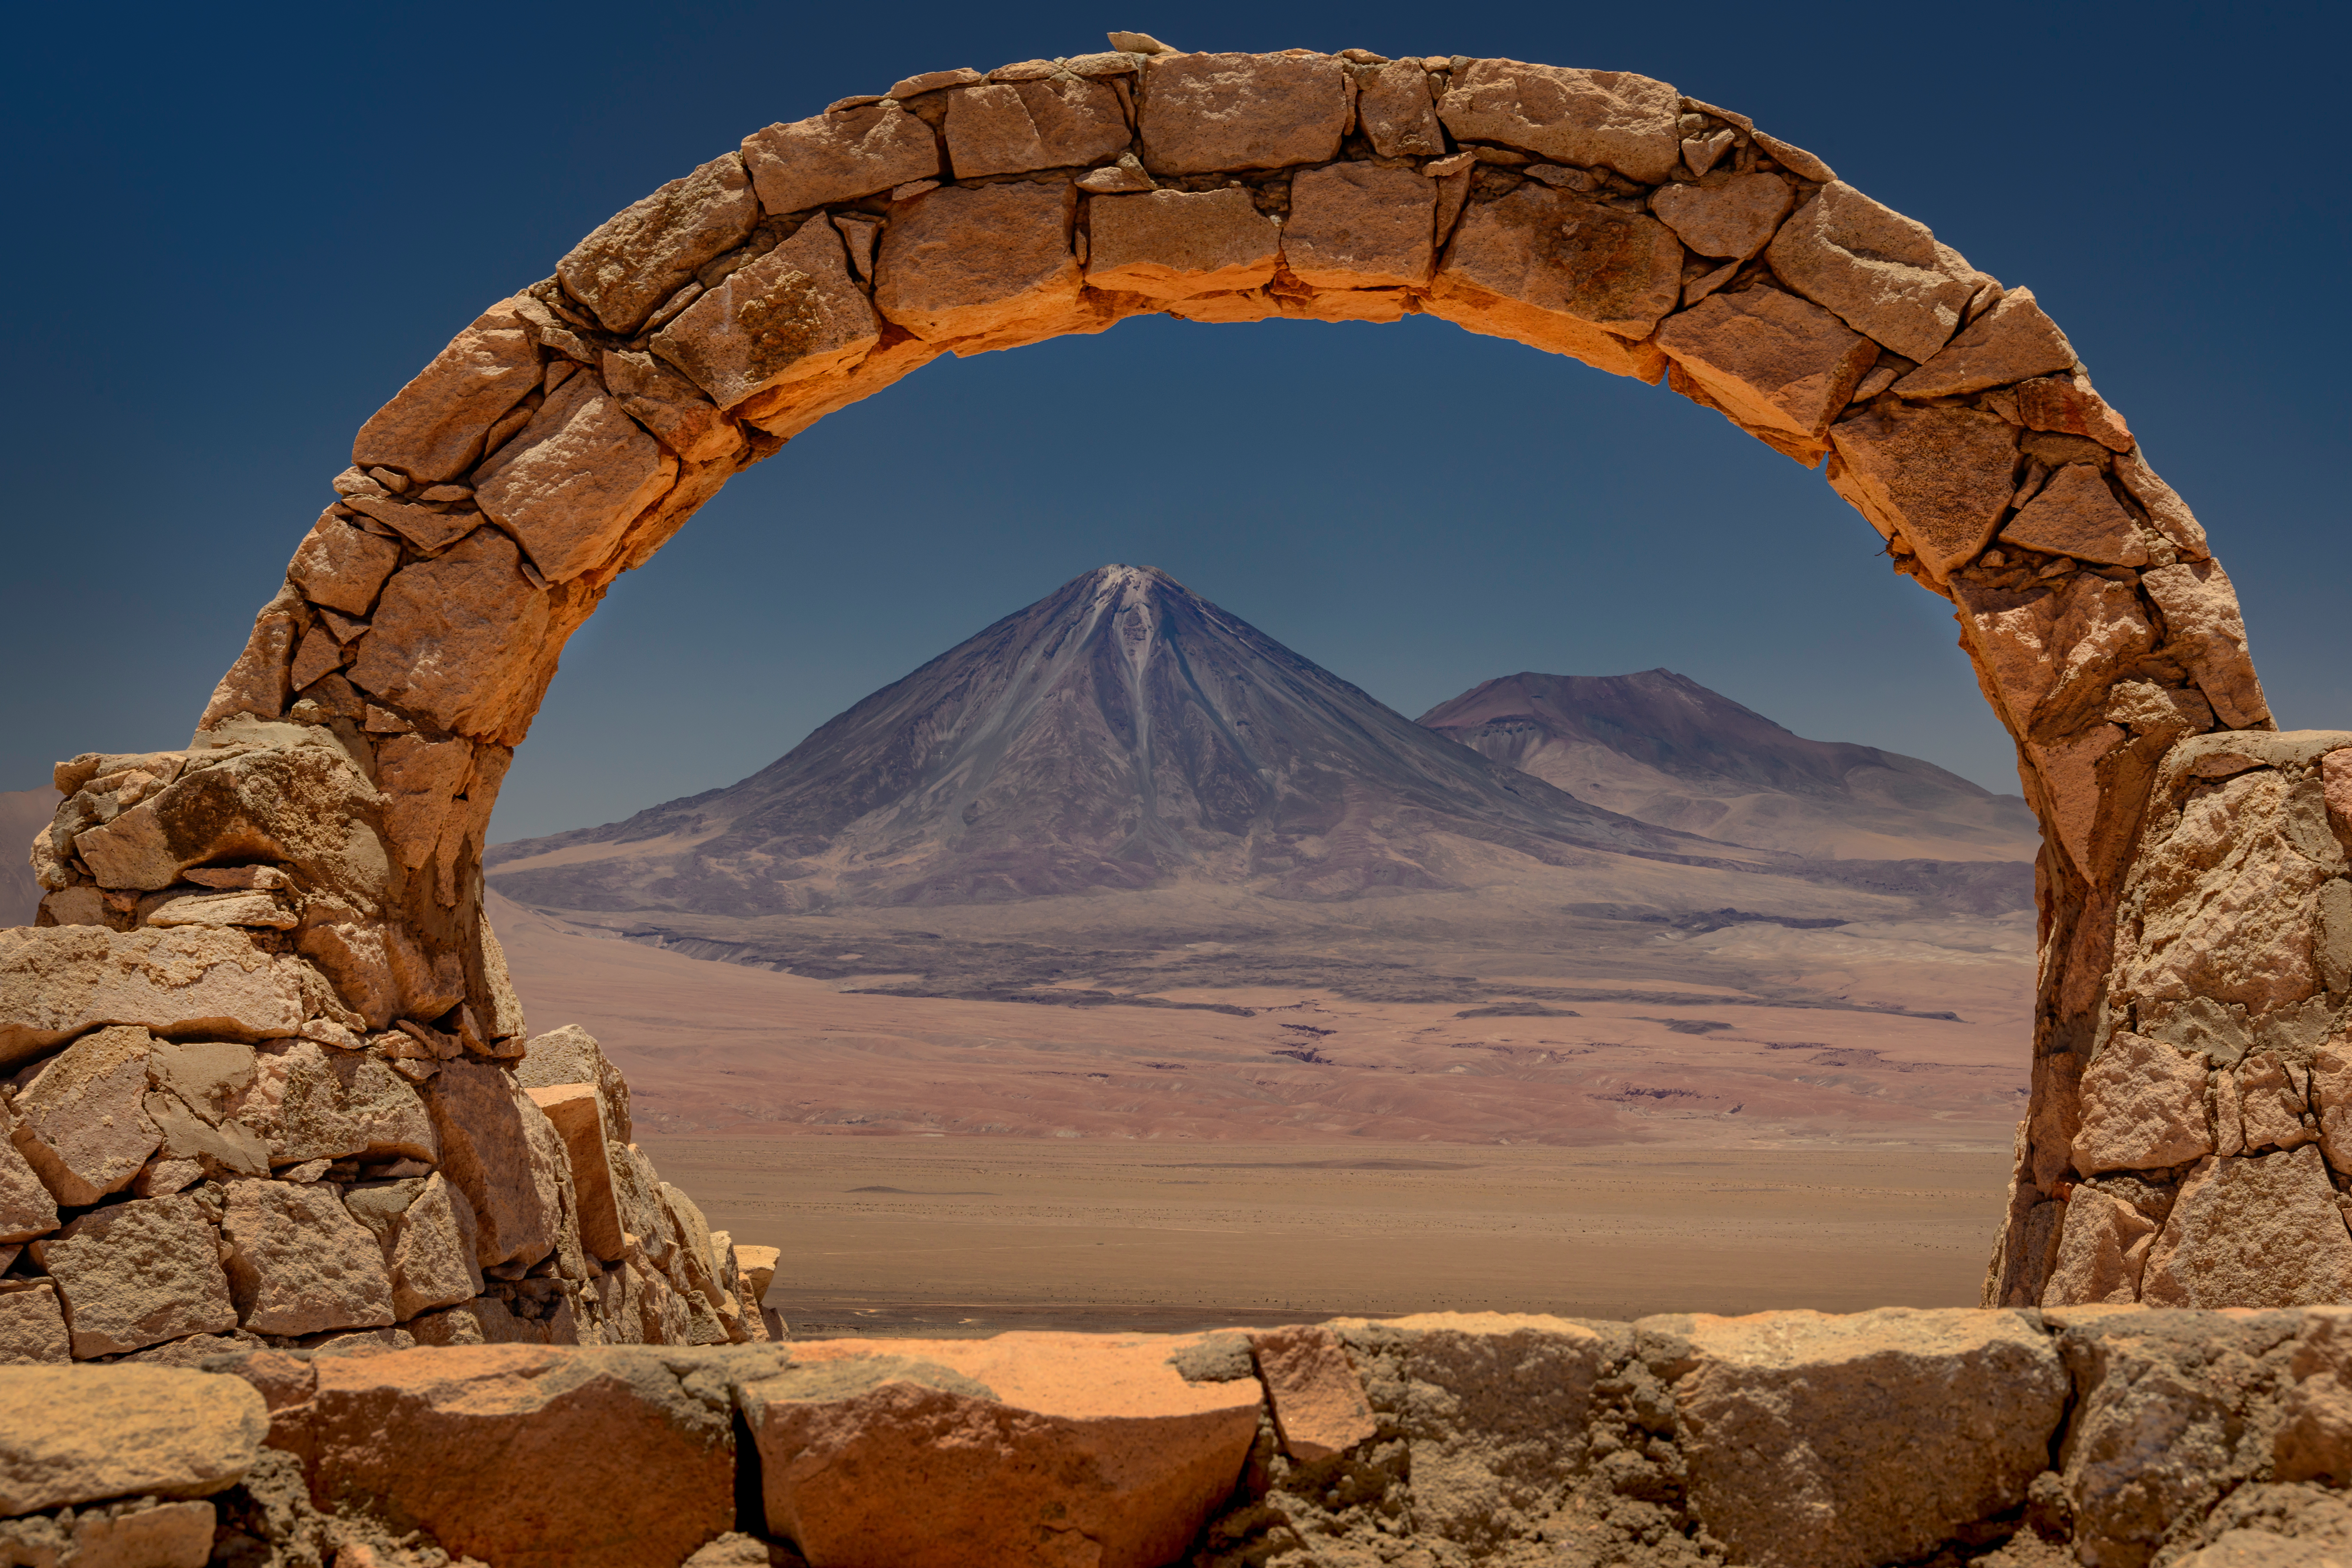

Perfectly framed

Astronomers mostly focus their attention on the sky, but sometimes it’s worth looking around our planet, too. At night, the star-spangled sky over Chile’s Atacama Desert steals the limelight, but once the barren landscape basks in sunlight again, other marvels are revealed.

This Picture of the Week, for instance, could easily feature in a travel magazine. It is taken from Pukará de Quitor (Fort of Quitor), a stone fortress built centuries ago by the Licán Antai community, also known as Atacameños. You find it near San Pedro de Atacama, not far from where the Atacama Large Millimeter/submillimeter Array (ALMA) is housed, the radio telescope array which ESO operates together with its international partners. In this picture, the arch of the fortress is framing the Licancabur volcano, which looms up next to Chile’s border with Bolivia. On the mountain, other archaeological sites have been found, and its summit crater hides one of the highest lakes in the world.

Now close your eyes and imagine you are standing right there, on the stones of Pukará de Quitor. Are you surrounded by blue skies and terracotta stones? Or by a pitch black sky full of stars? Whichever you choose, remember that you are looking back in time. This archaeological site dates all the way back to the 12th century, so these stones have been standing here for over 900 years. And the light of the stars has travelled hundreds or even thousands of years before it reaches us. What a privilege to be able to see it!

Credit: ESO/A. Ghizzi Panizza (www.albertoghizzipanizza.com)